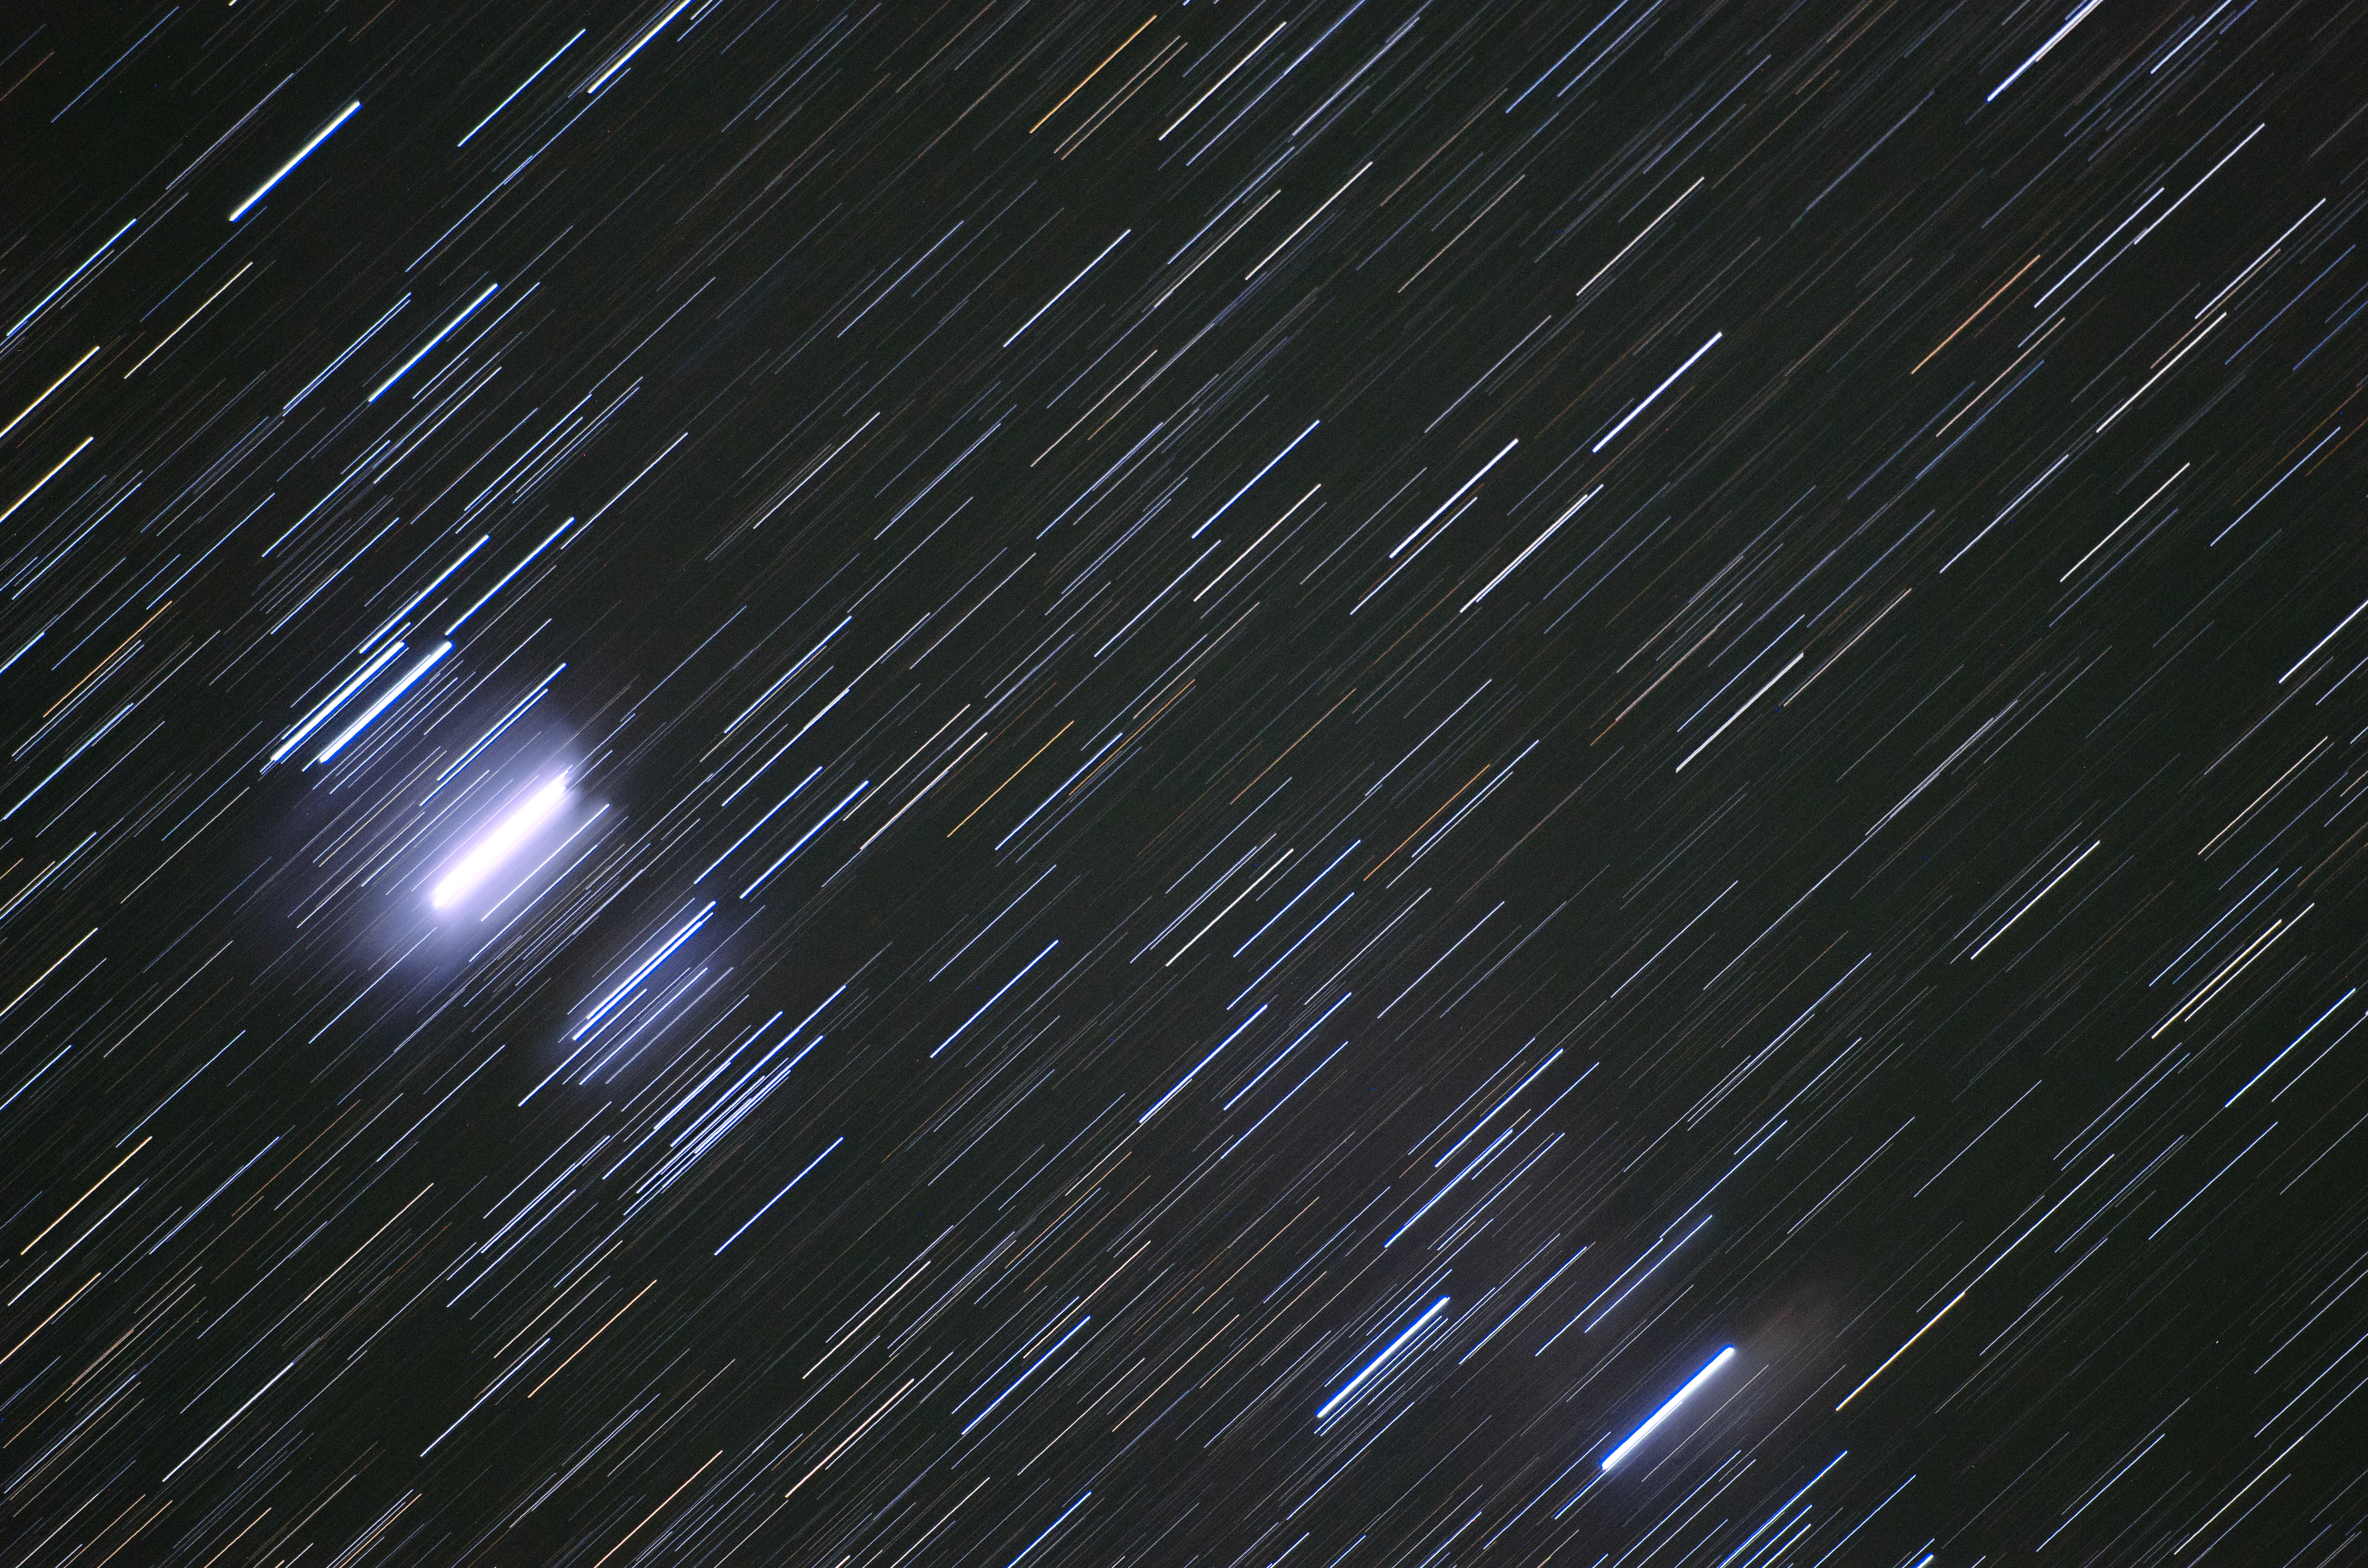

Star colours

The colours of stars indicate their temperatures, with red stars being at the cooler end of the spectrum, and blue stars being scorching.

Credit: G. Brammer/ESO